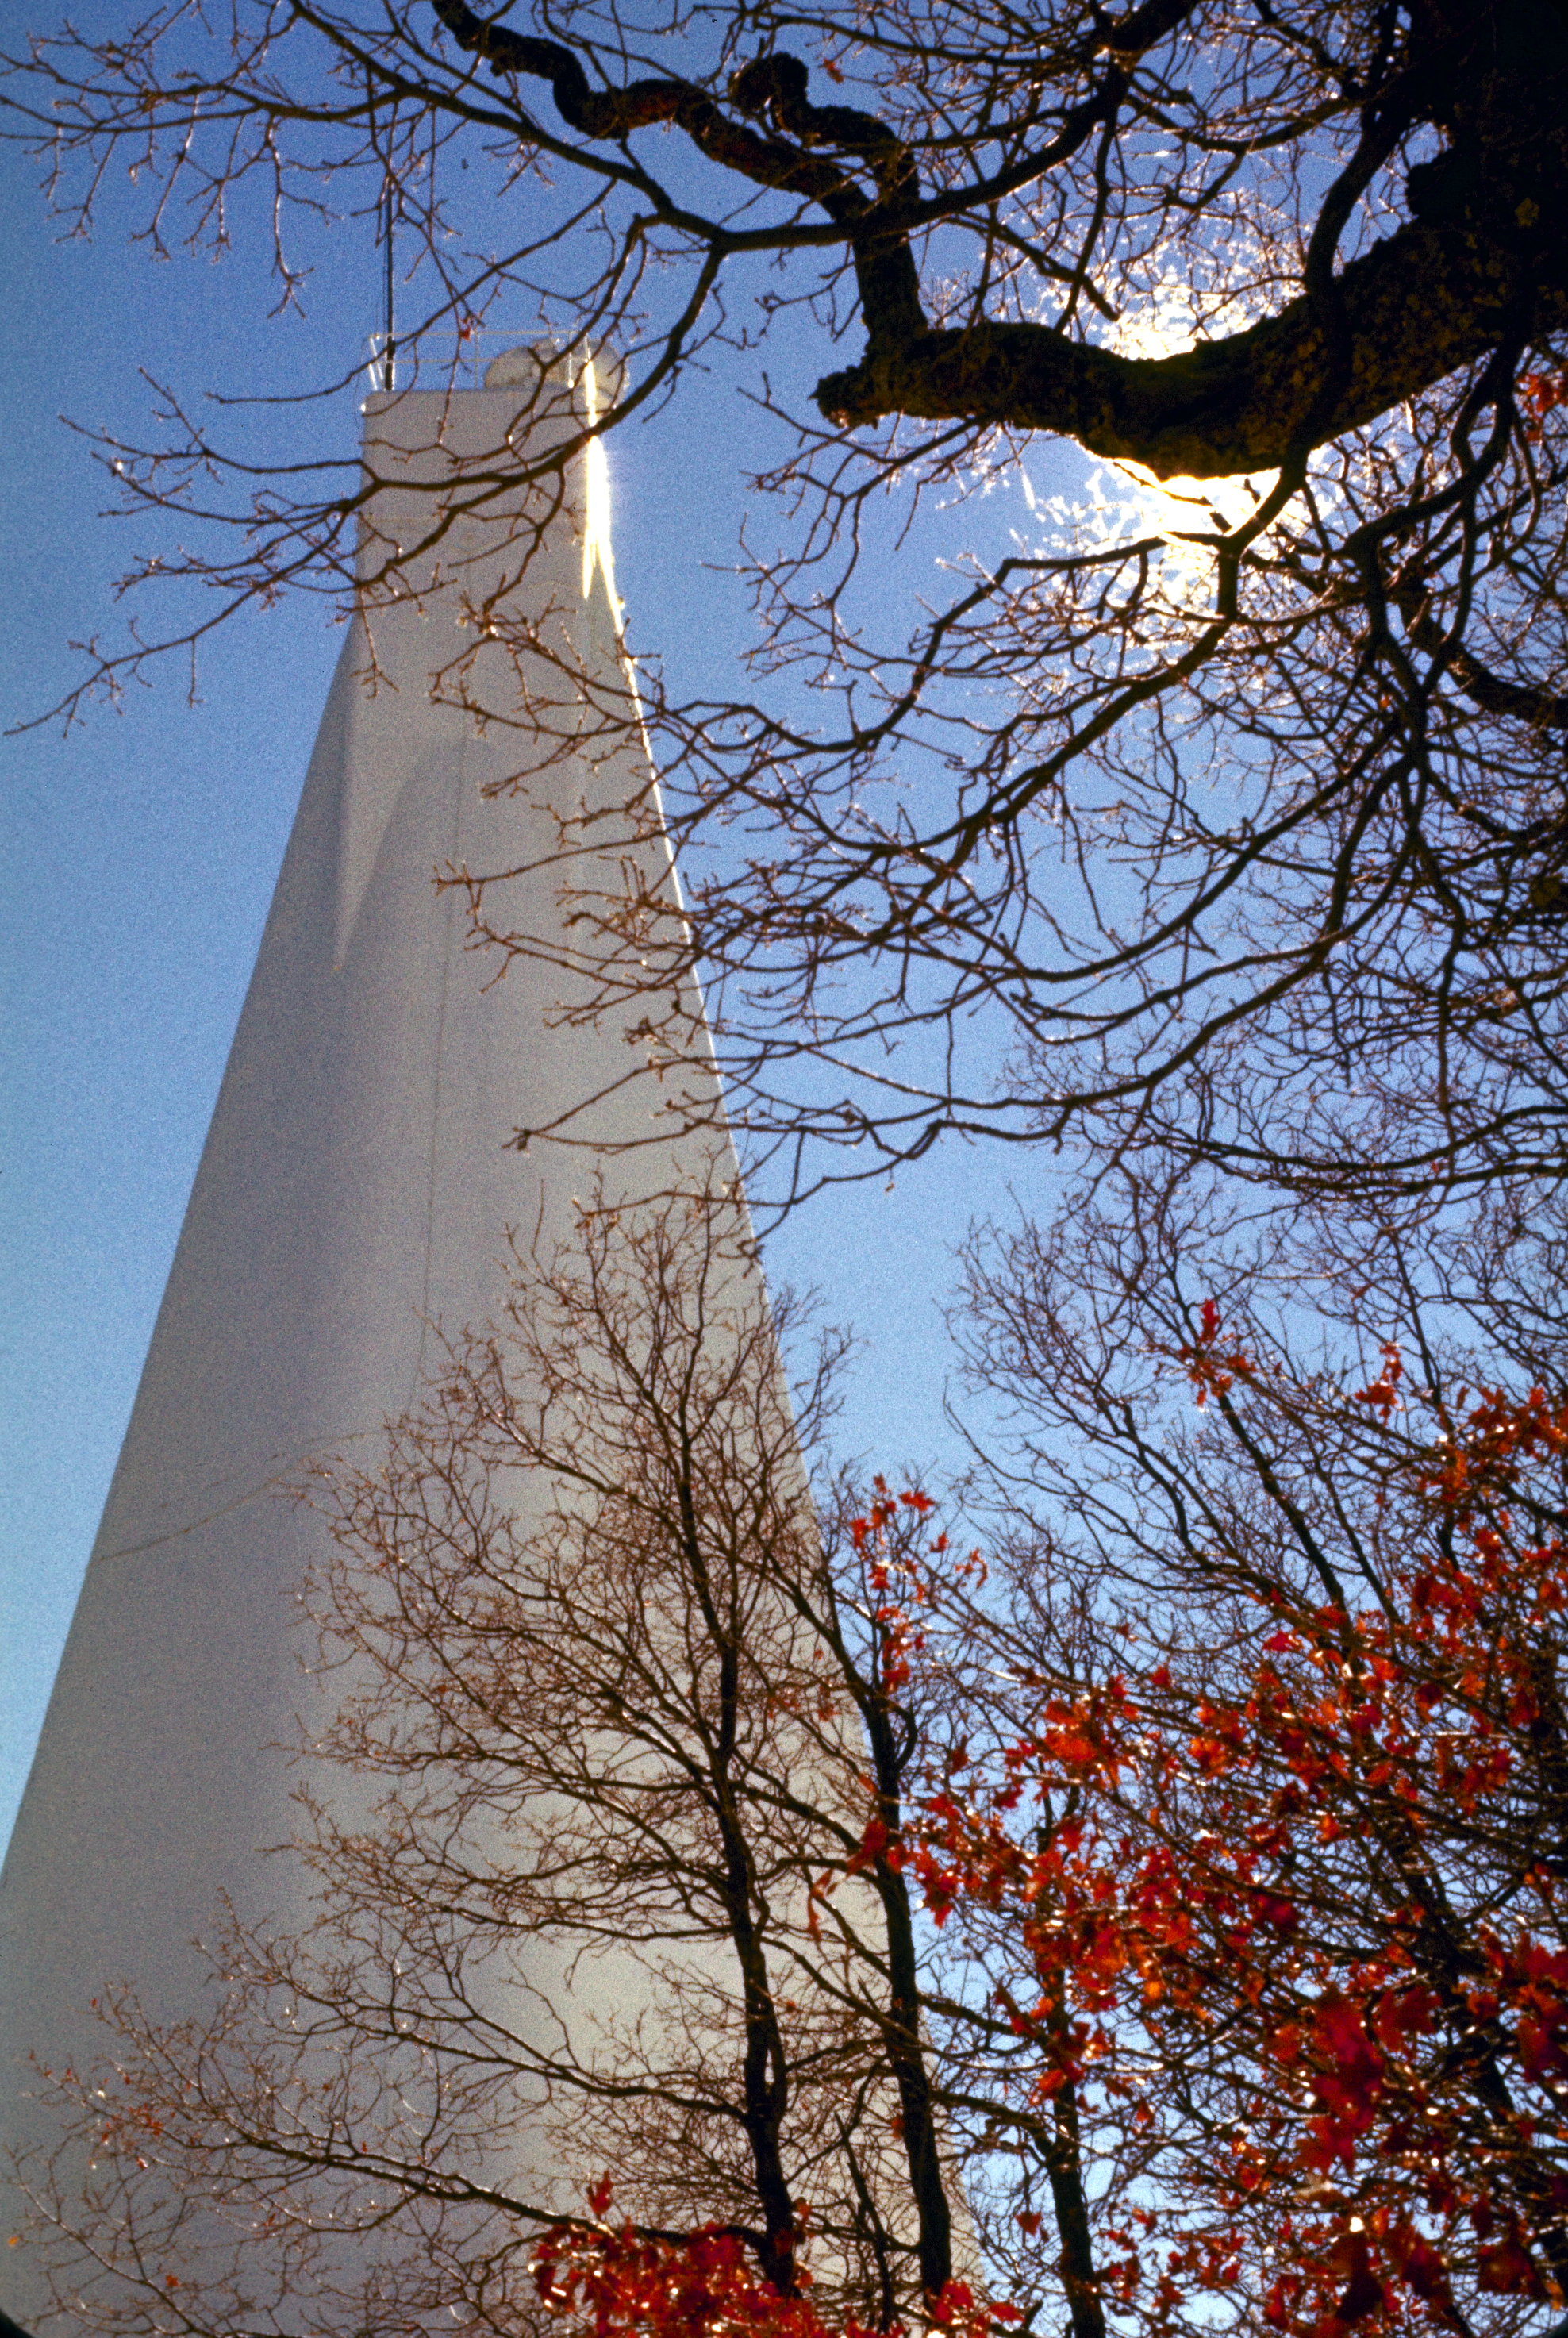

SPO Vacuum Tower Telescope

The above-ground portion of the Vacuum Tower Telescope stands above the surrounding forest at the National Solar Observatory facility on Sacramento Peak, New Mexico. The telescope uses a light path through a tube evacuated of air to produce highly resolved solar images. The tower shown here covers this vertical tube and its instrumentation, all of which move as a unit suspended from a mercury float bearing, to track the Sun. This picture was taken in 1980: the telescope was redesignated as the Richard B. Dunn Solar Telescope in 1998 to honor its creator.

Credit: NOIRLab/NSF/AURA